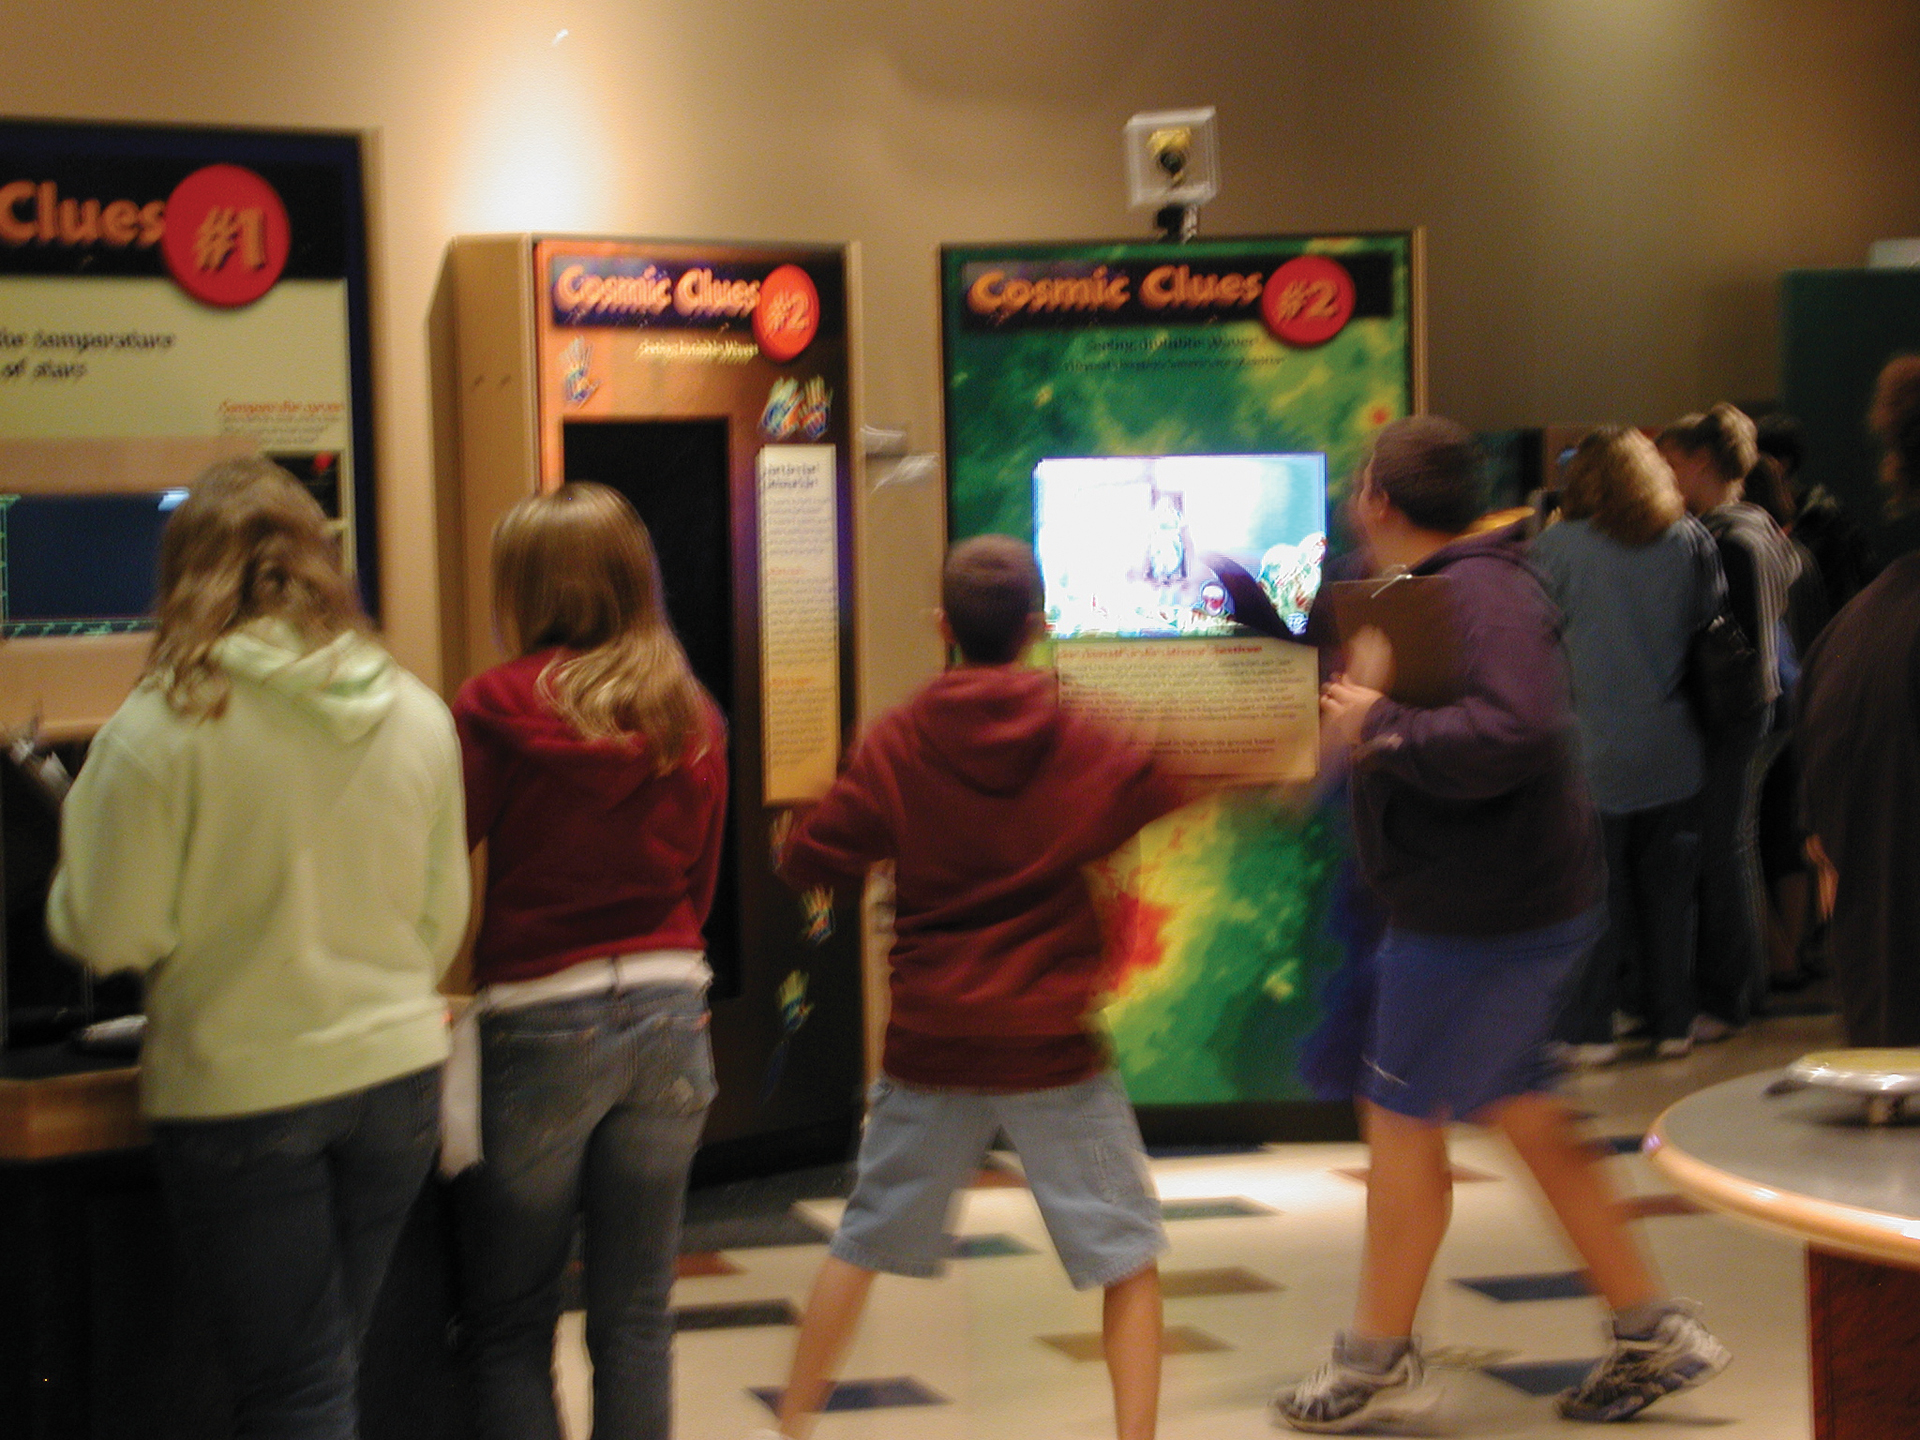

In the Heat of the Moment

Credit: NRAO/AUI/NSF